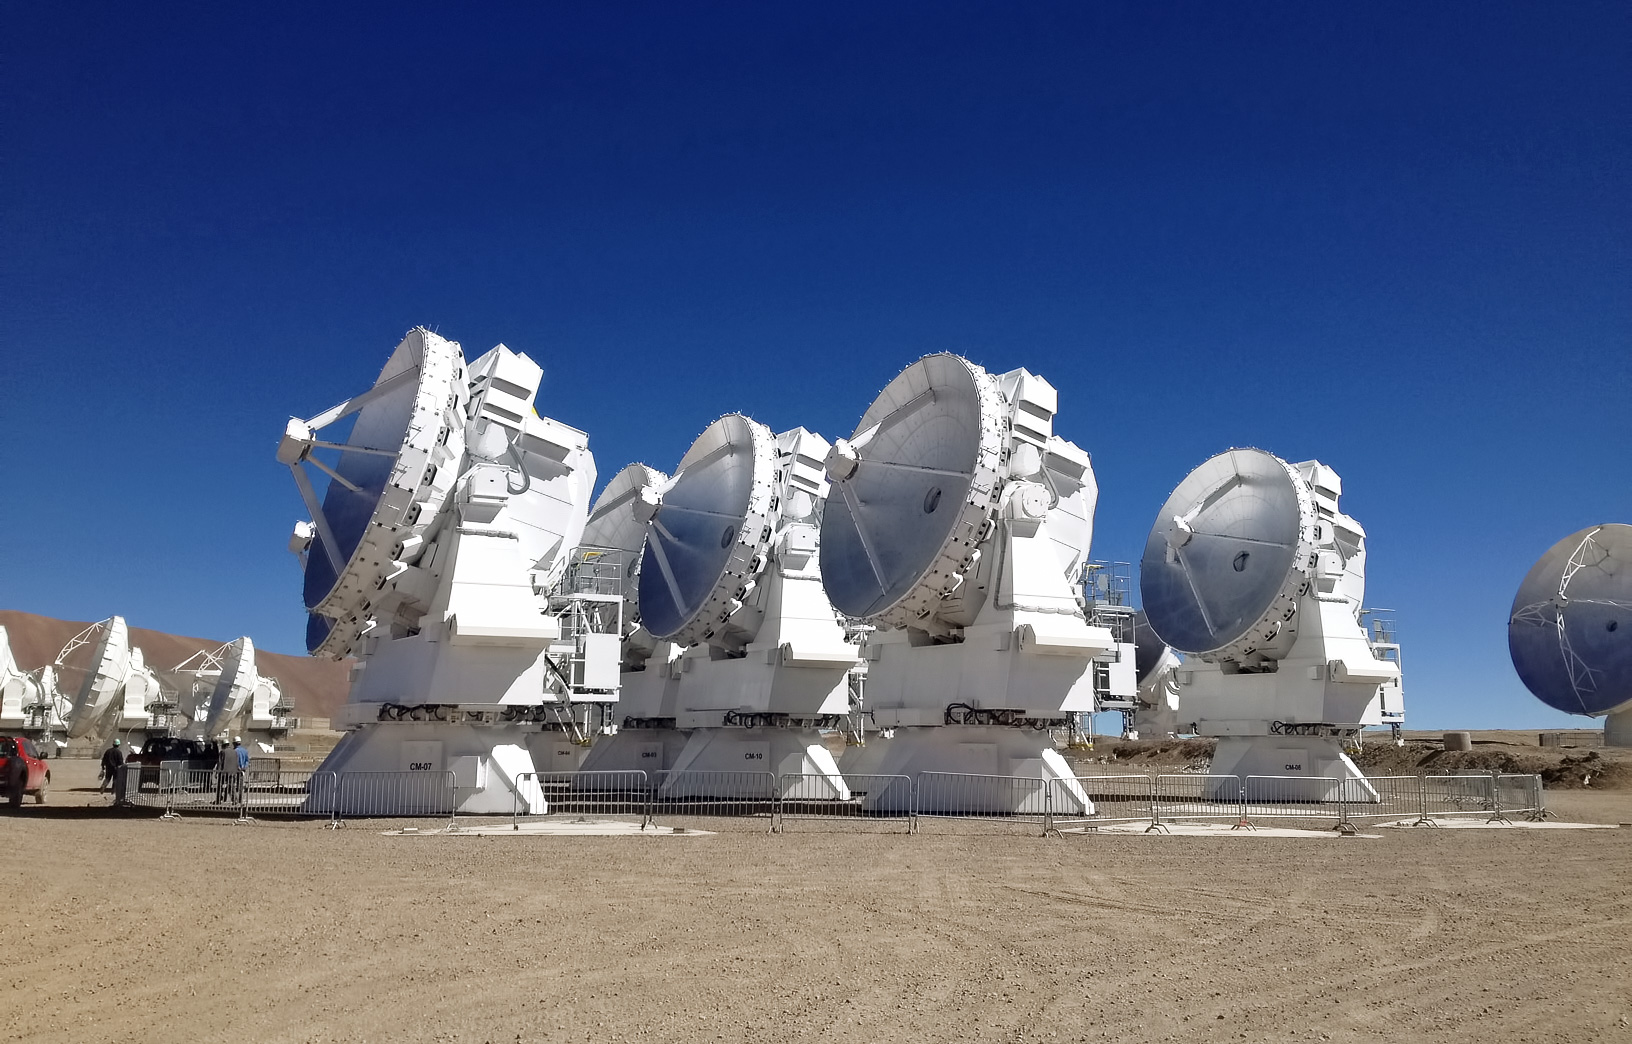

A compact array

These are the smallest of the Atacama Large Millimeter/submillimeter Array (ALMA) antennae.

The 66 ALMA antennas are not all the same. The main array consists of 50 antennas with 12-metre dishes and the Atacama Compact Array (ACA) consists of twelve smaller 7-metre dishes — like the ones shown here — and four additional 12-metre dishes.

Credit: ESO